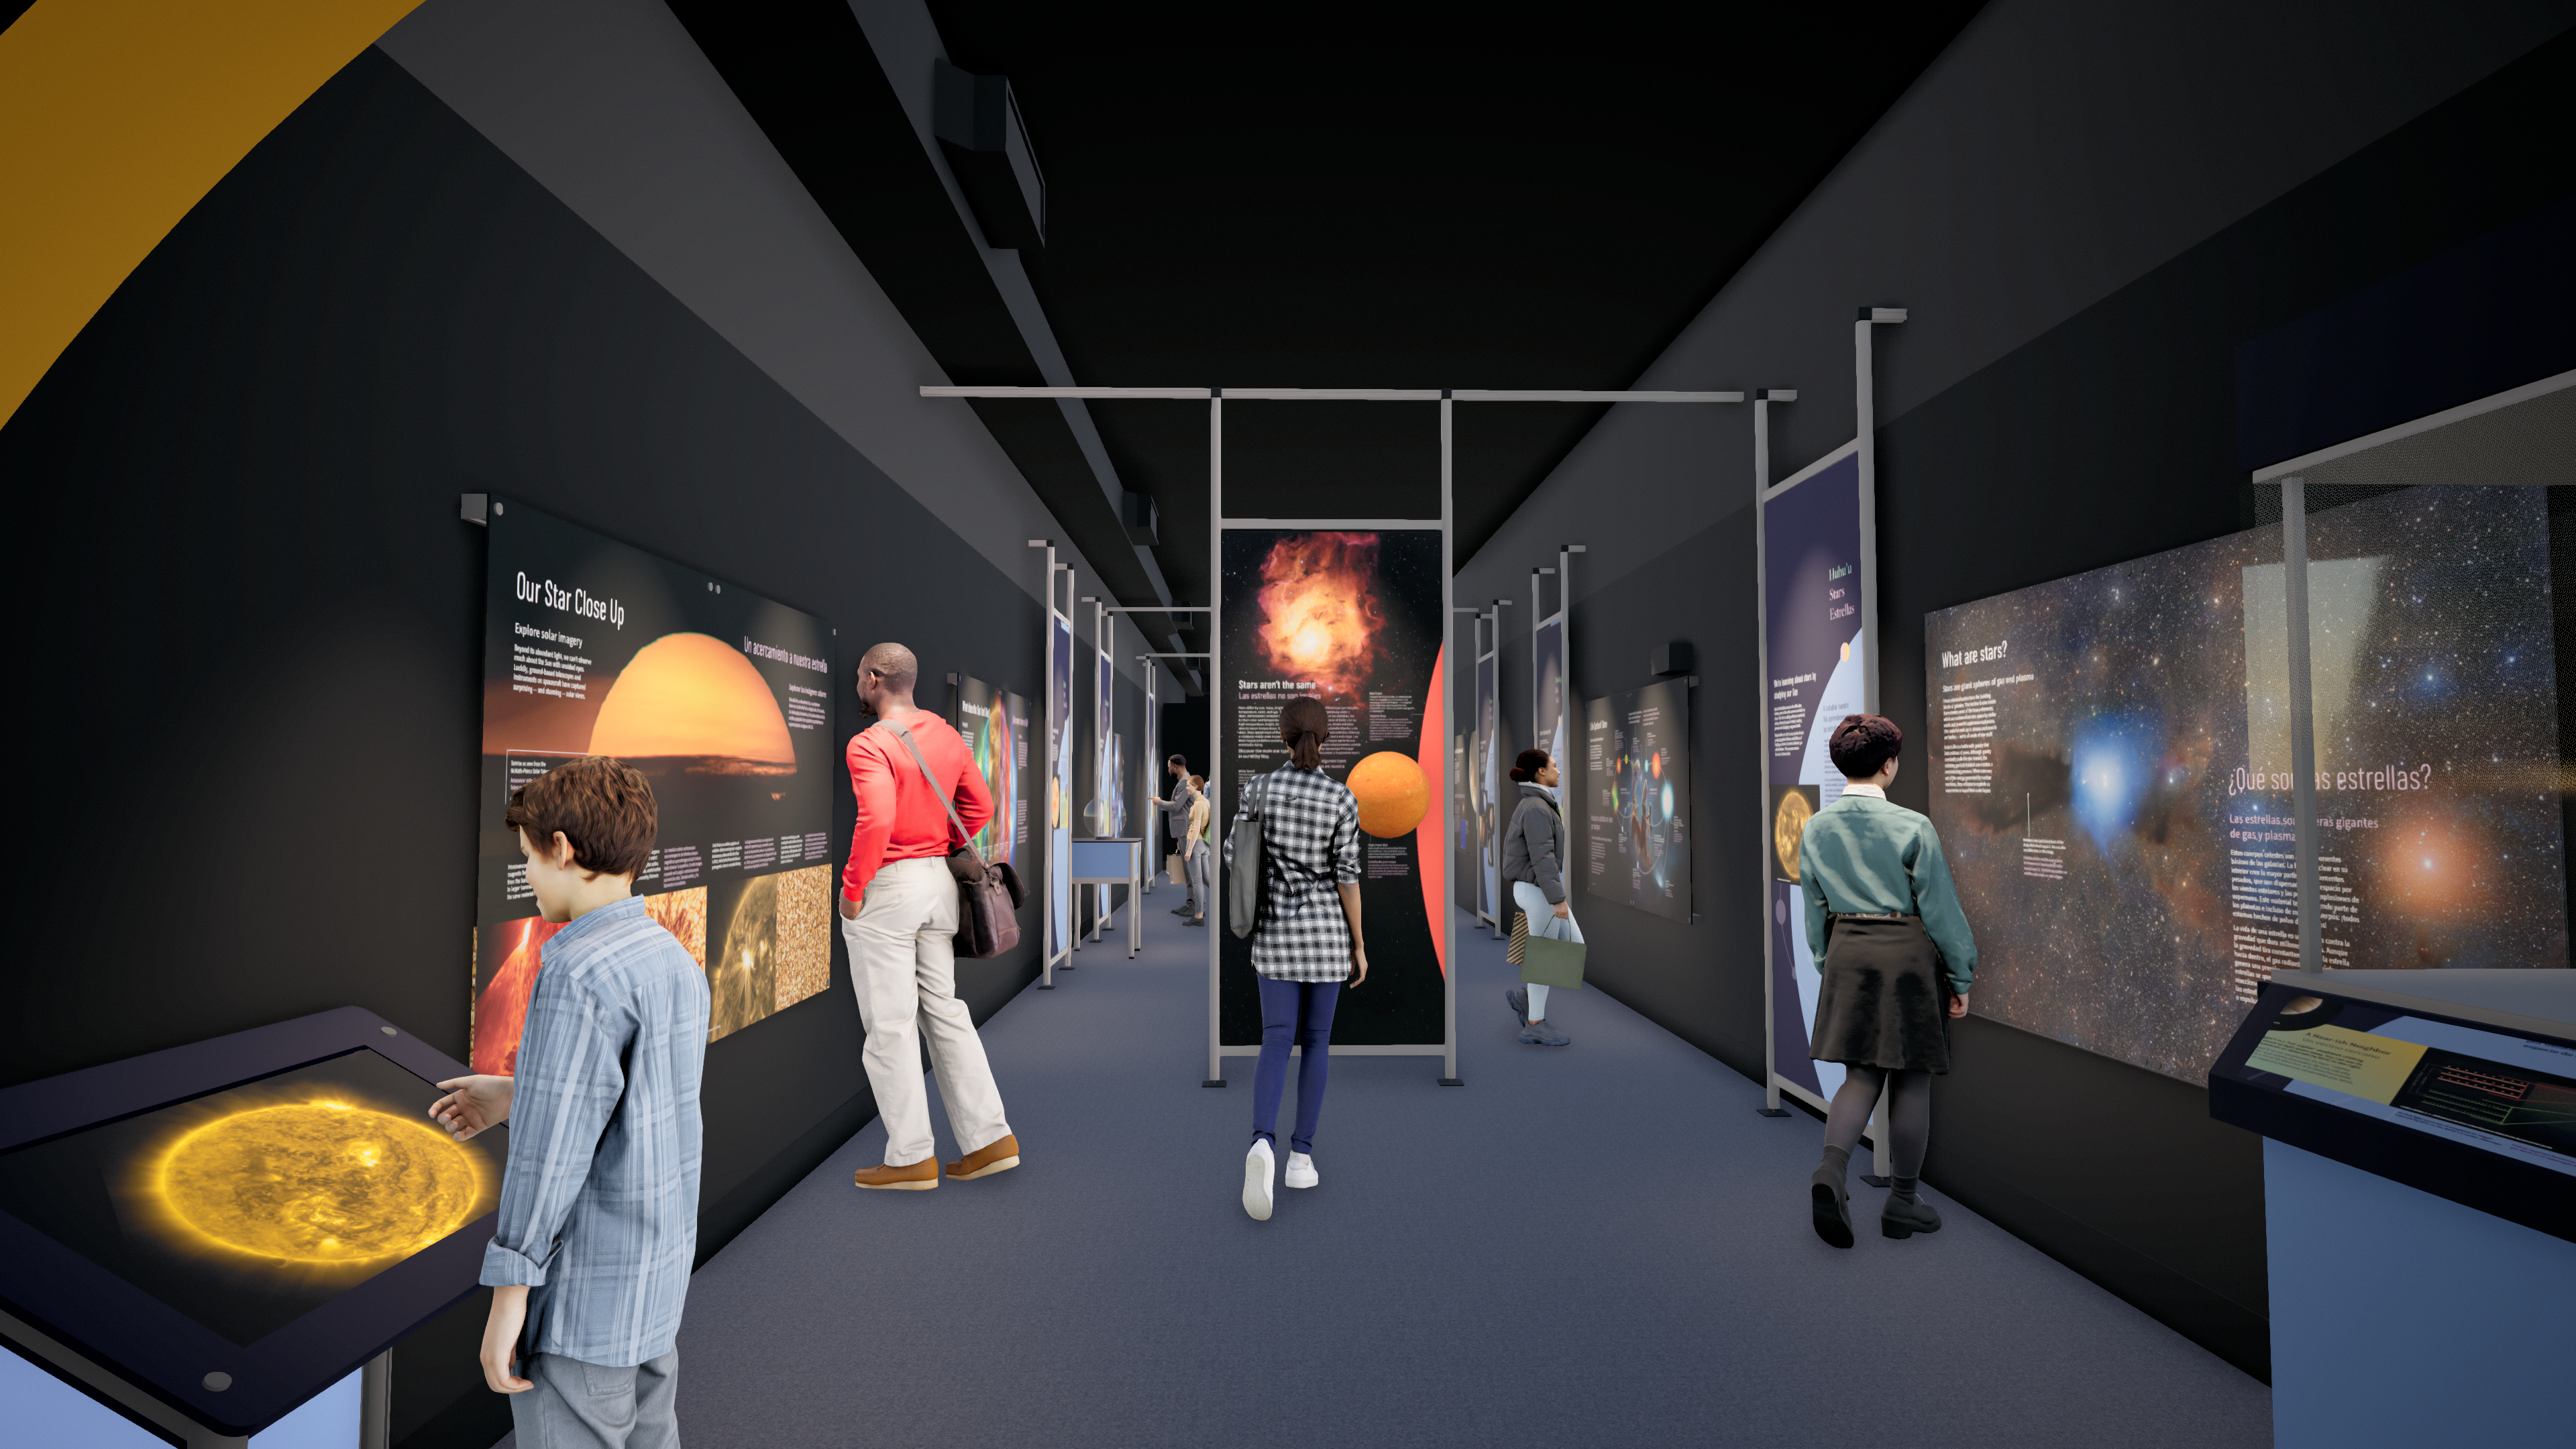

Windows On The Universe Center For Astronomy Outreach

The McMath-Pierce Solar Telescope at Kitt Peak National Observatory has been transformed into the Windows On The Universe Center For Astronomy Outreach.

Credit: KPNO/NOIRLab/NSF/AURA